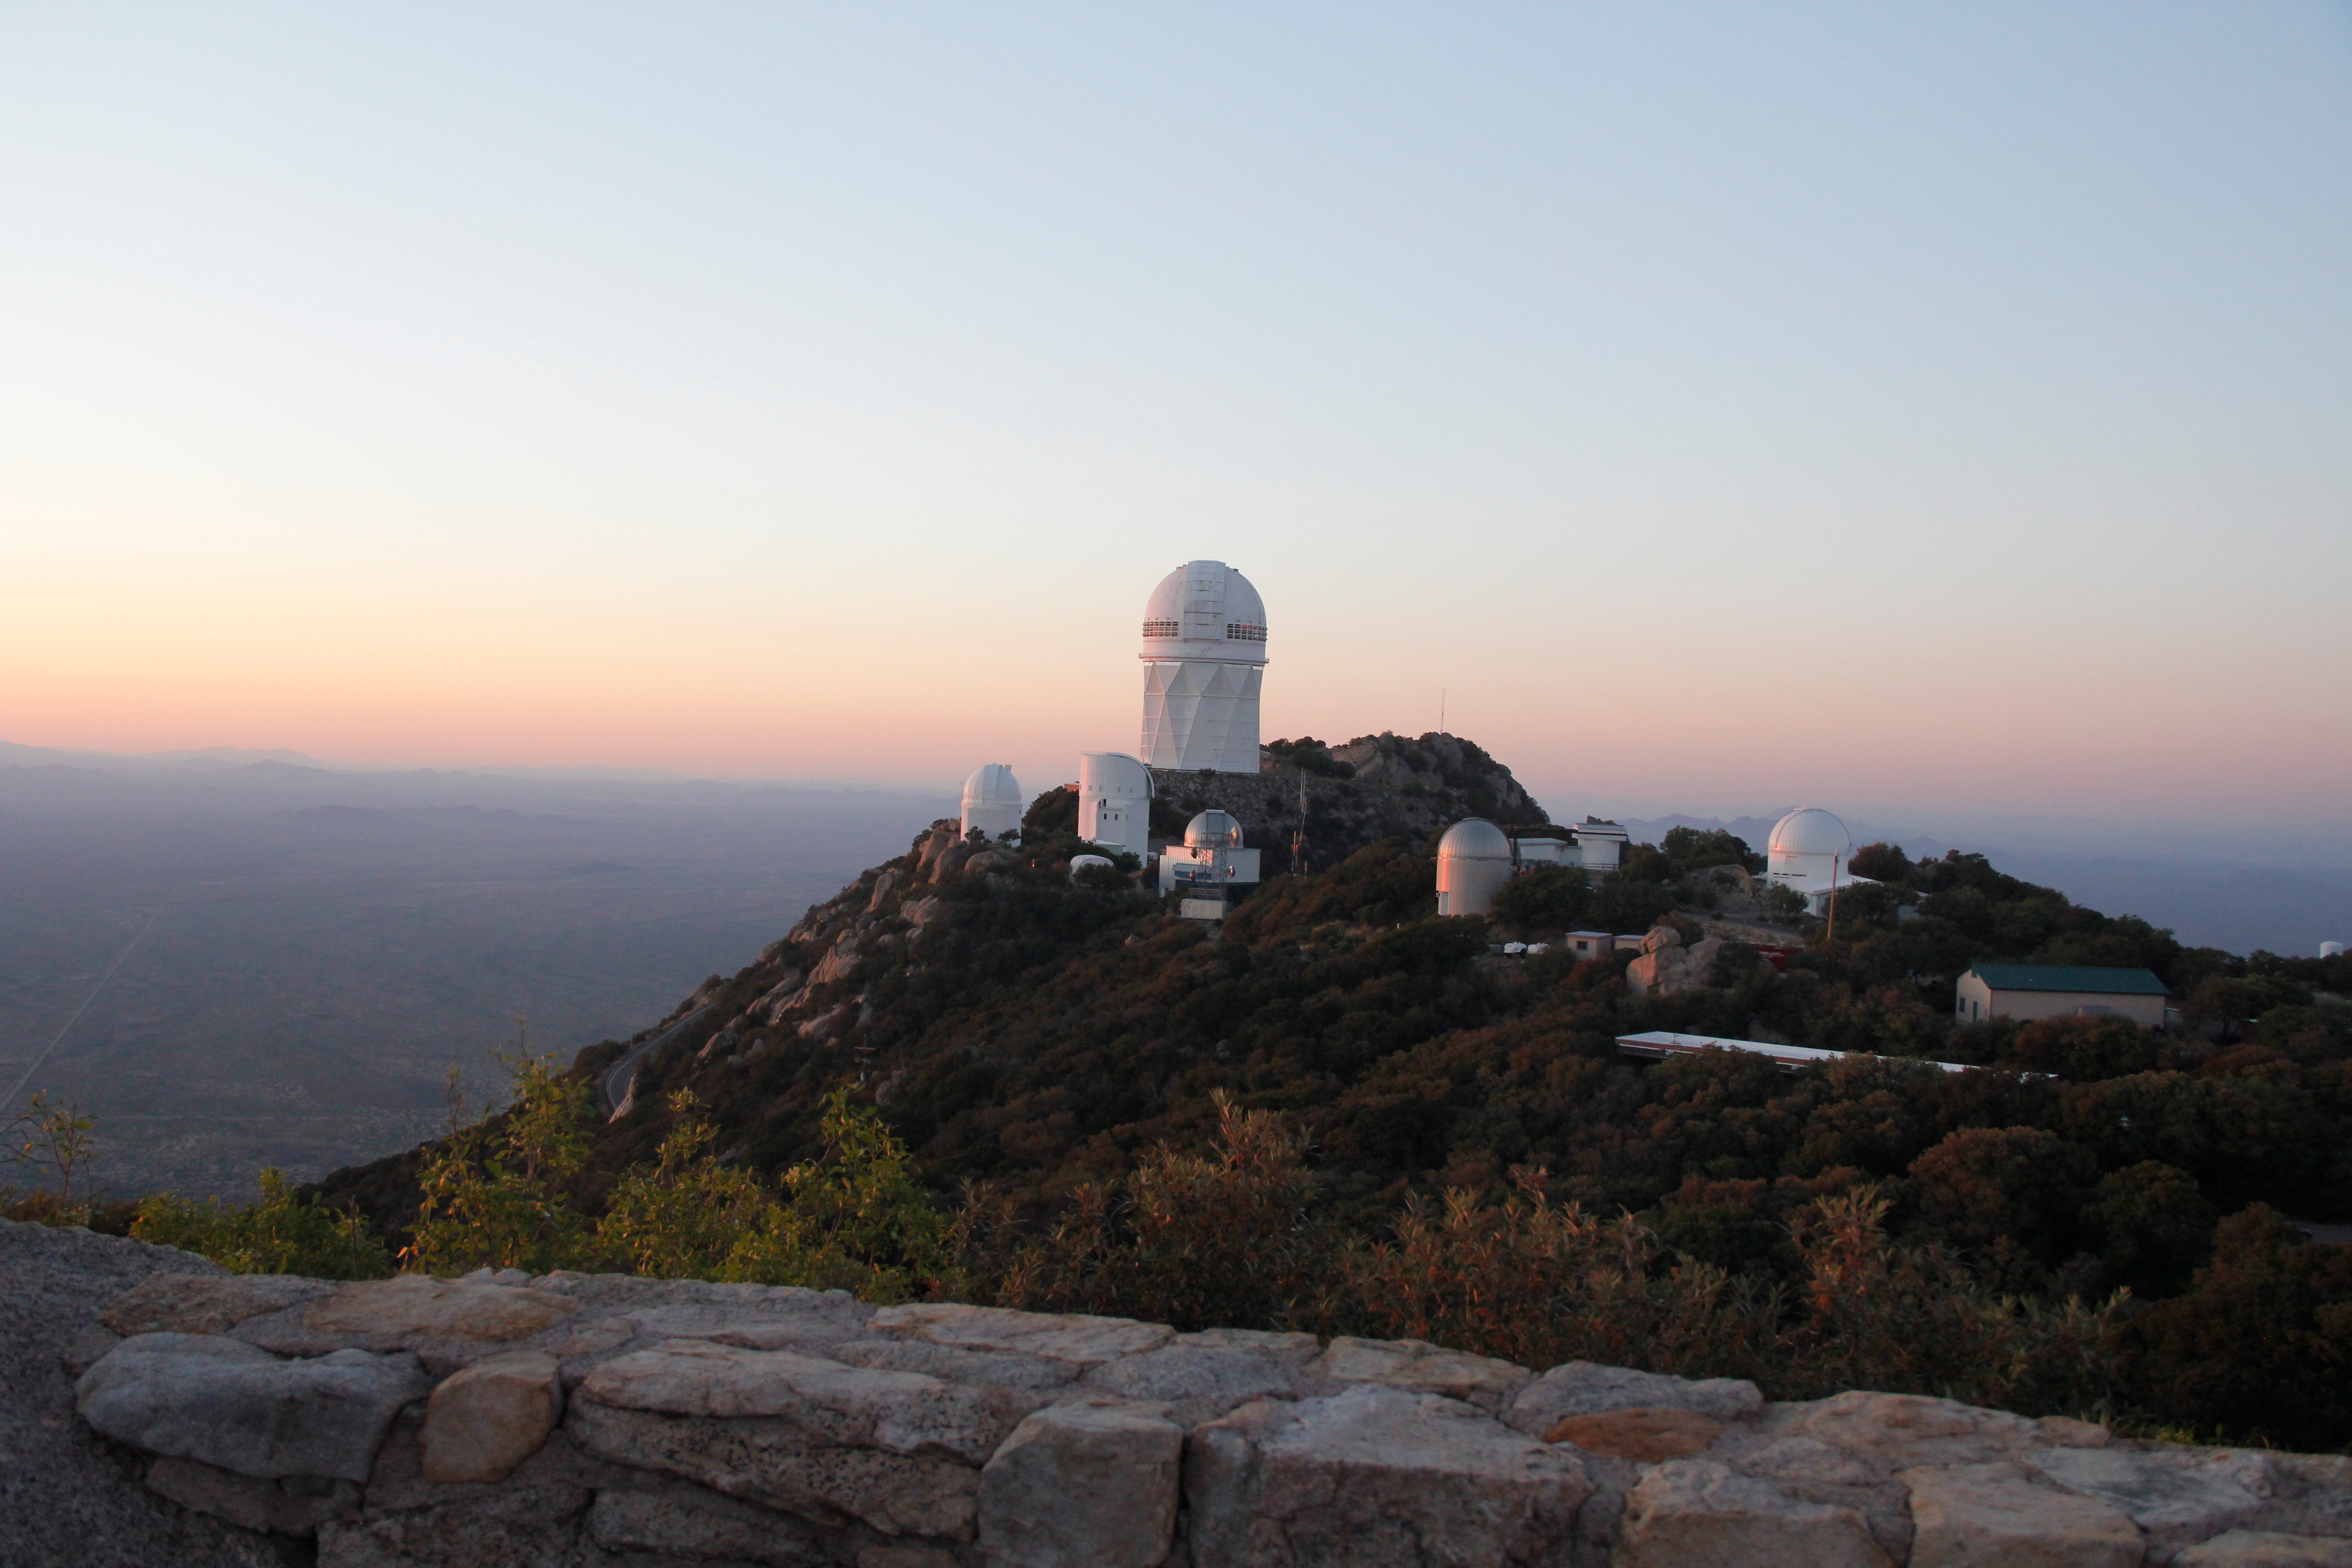

The Nicholas U. Mayall 4-meter Telescope aerial view

The Nicholas U. Mayall 4-meter Telescope aerial view at KPNO.

Credit: KPNO/NOIRLab/NSF/AURA/P. Marenfeld